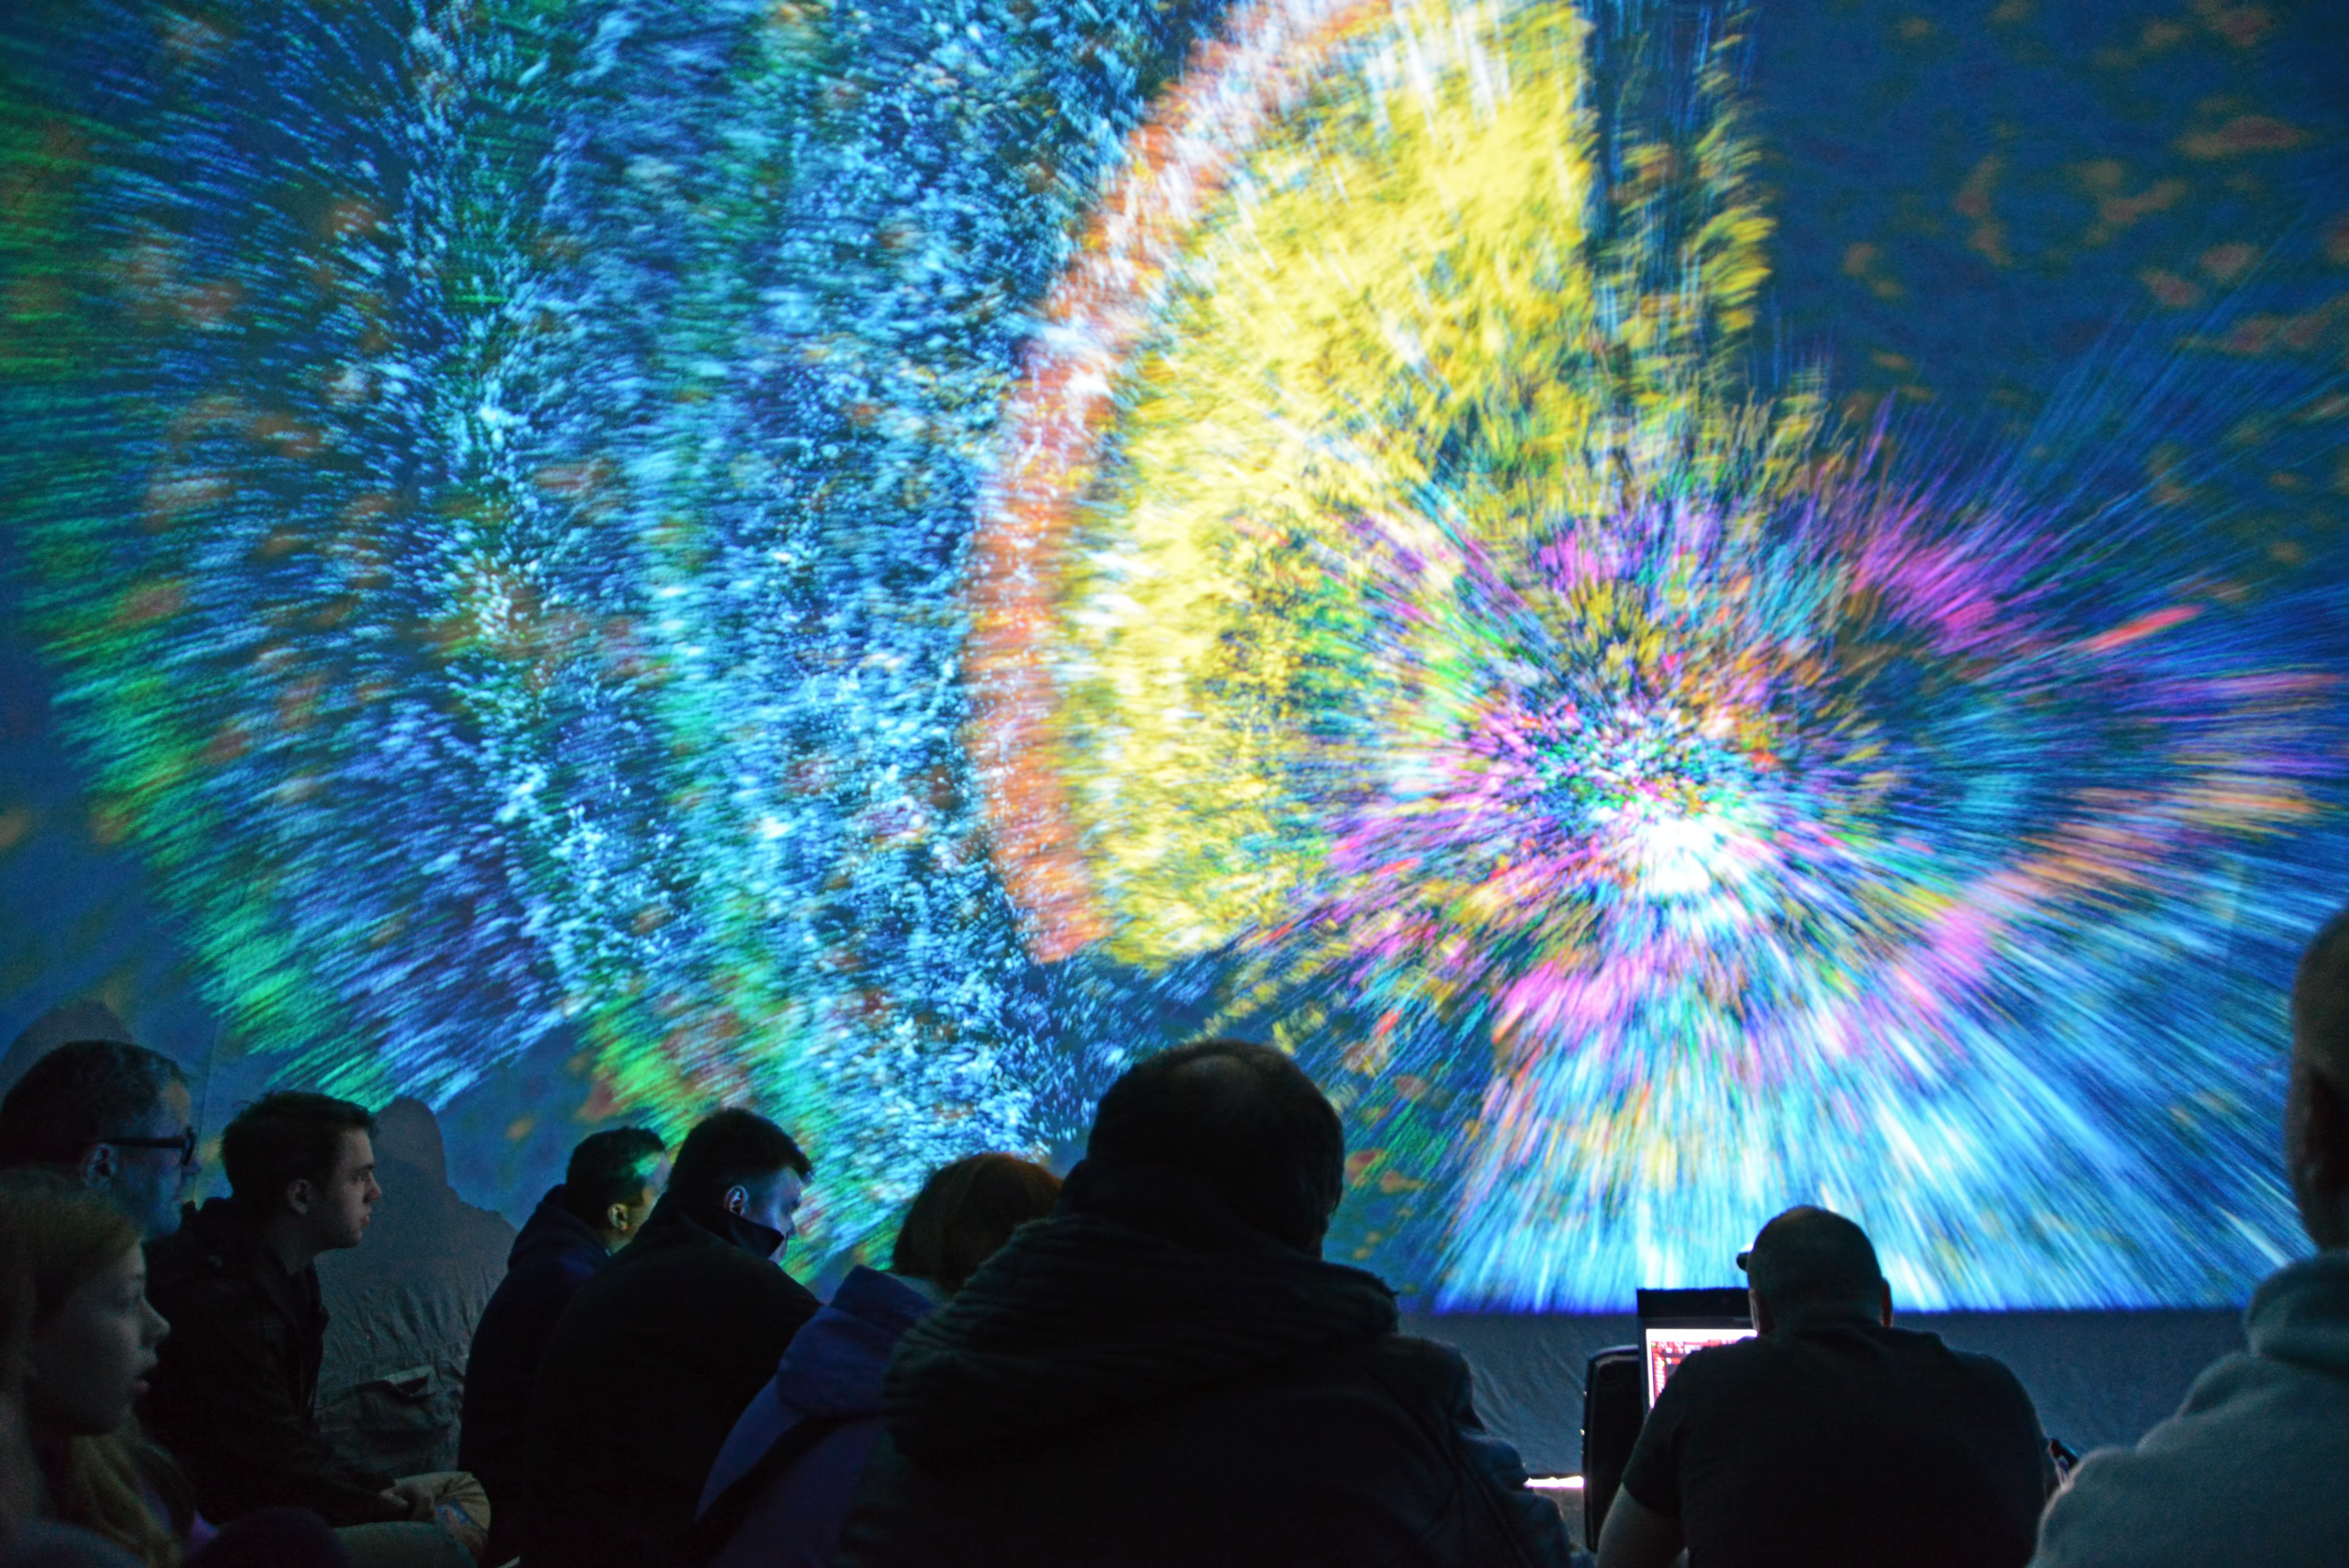

Lights fantastic

Light show from Deep Space Live in Ars Electronica, Linz, Austria. Under the motto Cosmic Origin, professionals convey their astronomical knowledge to children and the general public to inform them of what humanity currently know about the Universe.

Credit: Ars Electronica